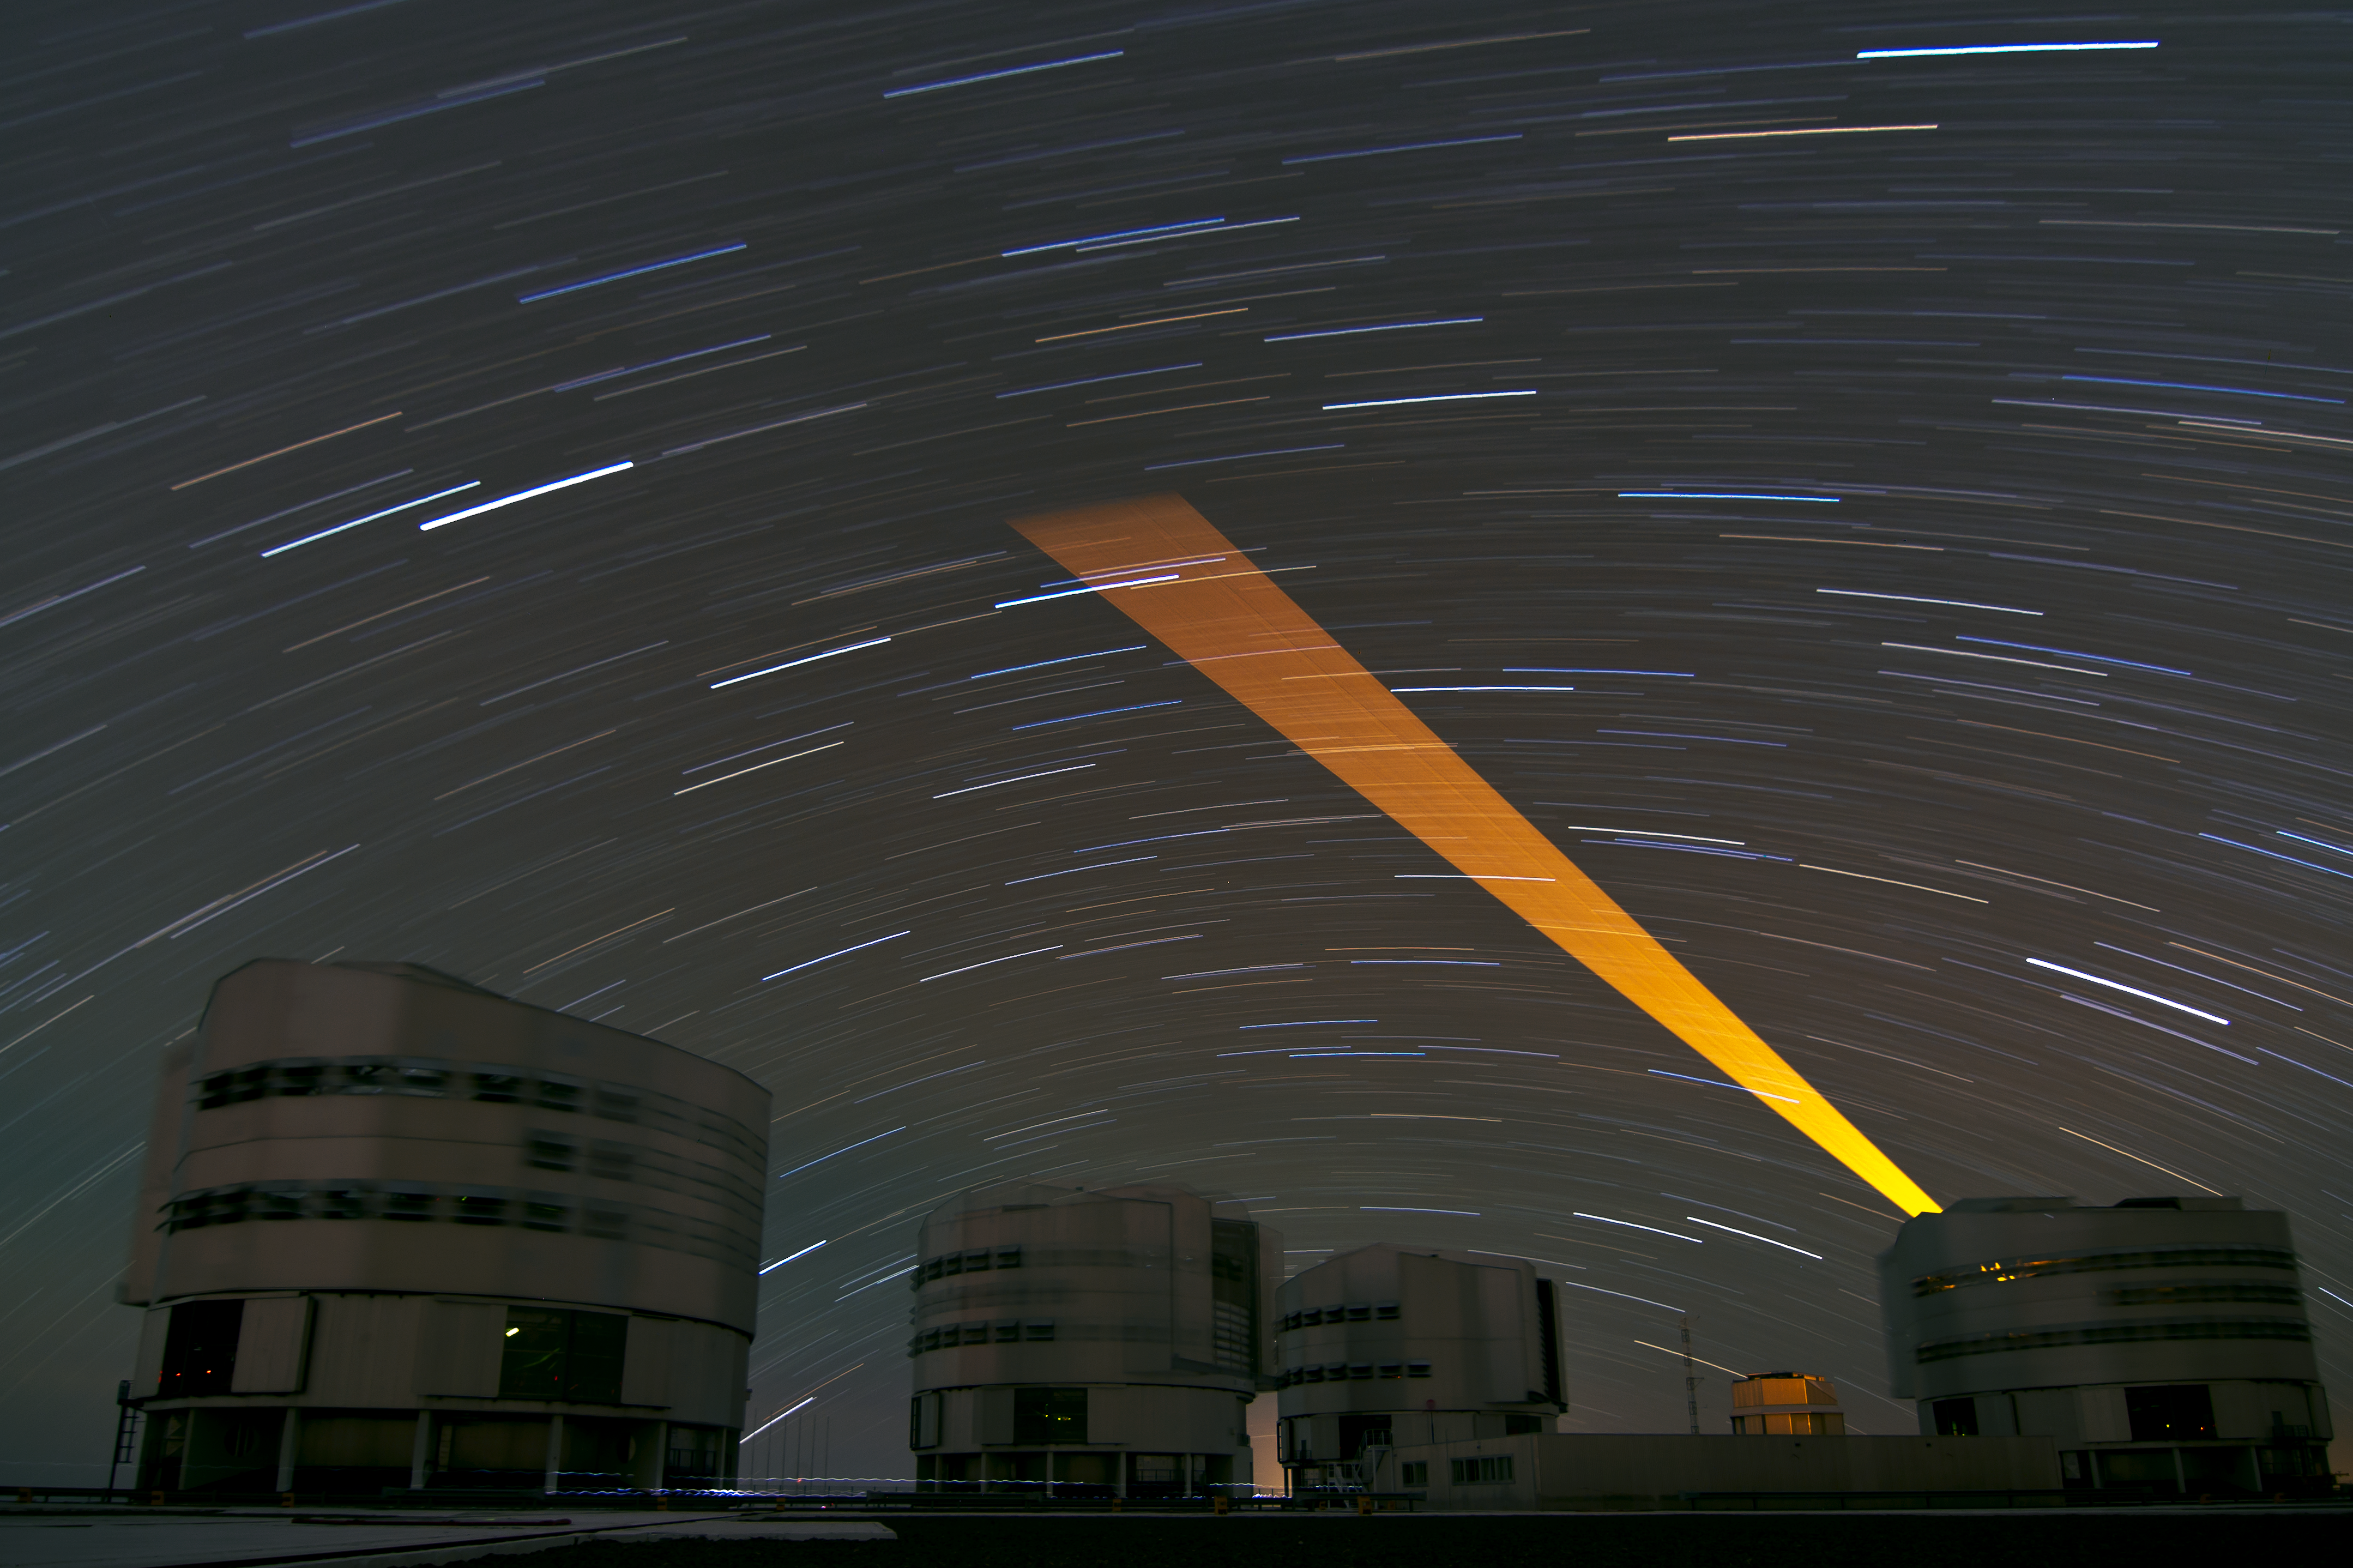

Laser Guide Star sweeps across a starry sky

A powerful laser beam from ESO’s Very Large Telescope (VLT) paints the night sky over the Chilean Atacama Desert in this stunning image taken by Julien Girard. The Earth’s rotation during the 30-minute exposure — and the movement of the laser as it compensated for this — is why the beam appears to fan out. This is also why the stars are stretched into curved trails, revealing subtle differences in their colours.

The laser is used to create a point of light — an artificial star — by making sodium atoms 90 kilometres up in the Earth’s atmosphere glow. Measurements of this so-called guide star are used to correct for the blurring effect of the atmosphere in astronomical observations — a technique known as adaptive optics. While sufficiently bright natural stars are also used for adaptive optics, a laser guide star can be positioned wherever it is needed, meaning that adaptive optics can be used for targets across more of the sky.

The four large enclosures of the VLT’s 8.2-metre Unit Telescopes are visible in the photograph, with the smaller VLT Survey Telescope (VST) in the background. Julien is an ESO astronomer based in Chile, who works at the VLT. On the night this photo was taken, he was supporting observations on the rightmost Unit Telescope, and took the opportunity to set up his camera on a fixed tripod before returning to the control building to make the observations.

The movements of the telescope enclosures during the long exposure also appear as a blur, while faint trails of light, made by people walking across the platform between the telescopes, can also be seen.

Julien submitted this photograph to the Your ESO Pictures Flickr group. The Flickr group is regularly reviewed and the best photos are selected to be featured in our popular Picture of the Week series, or in our gallery. In 2012, as part of ESO’s 50th anniversary year, we are also welcoming your historical ESO-related images.

Credit: ESO/J. Girard (djulik.com)